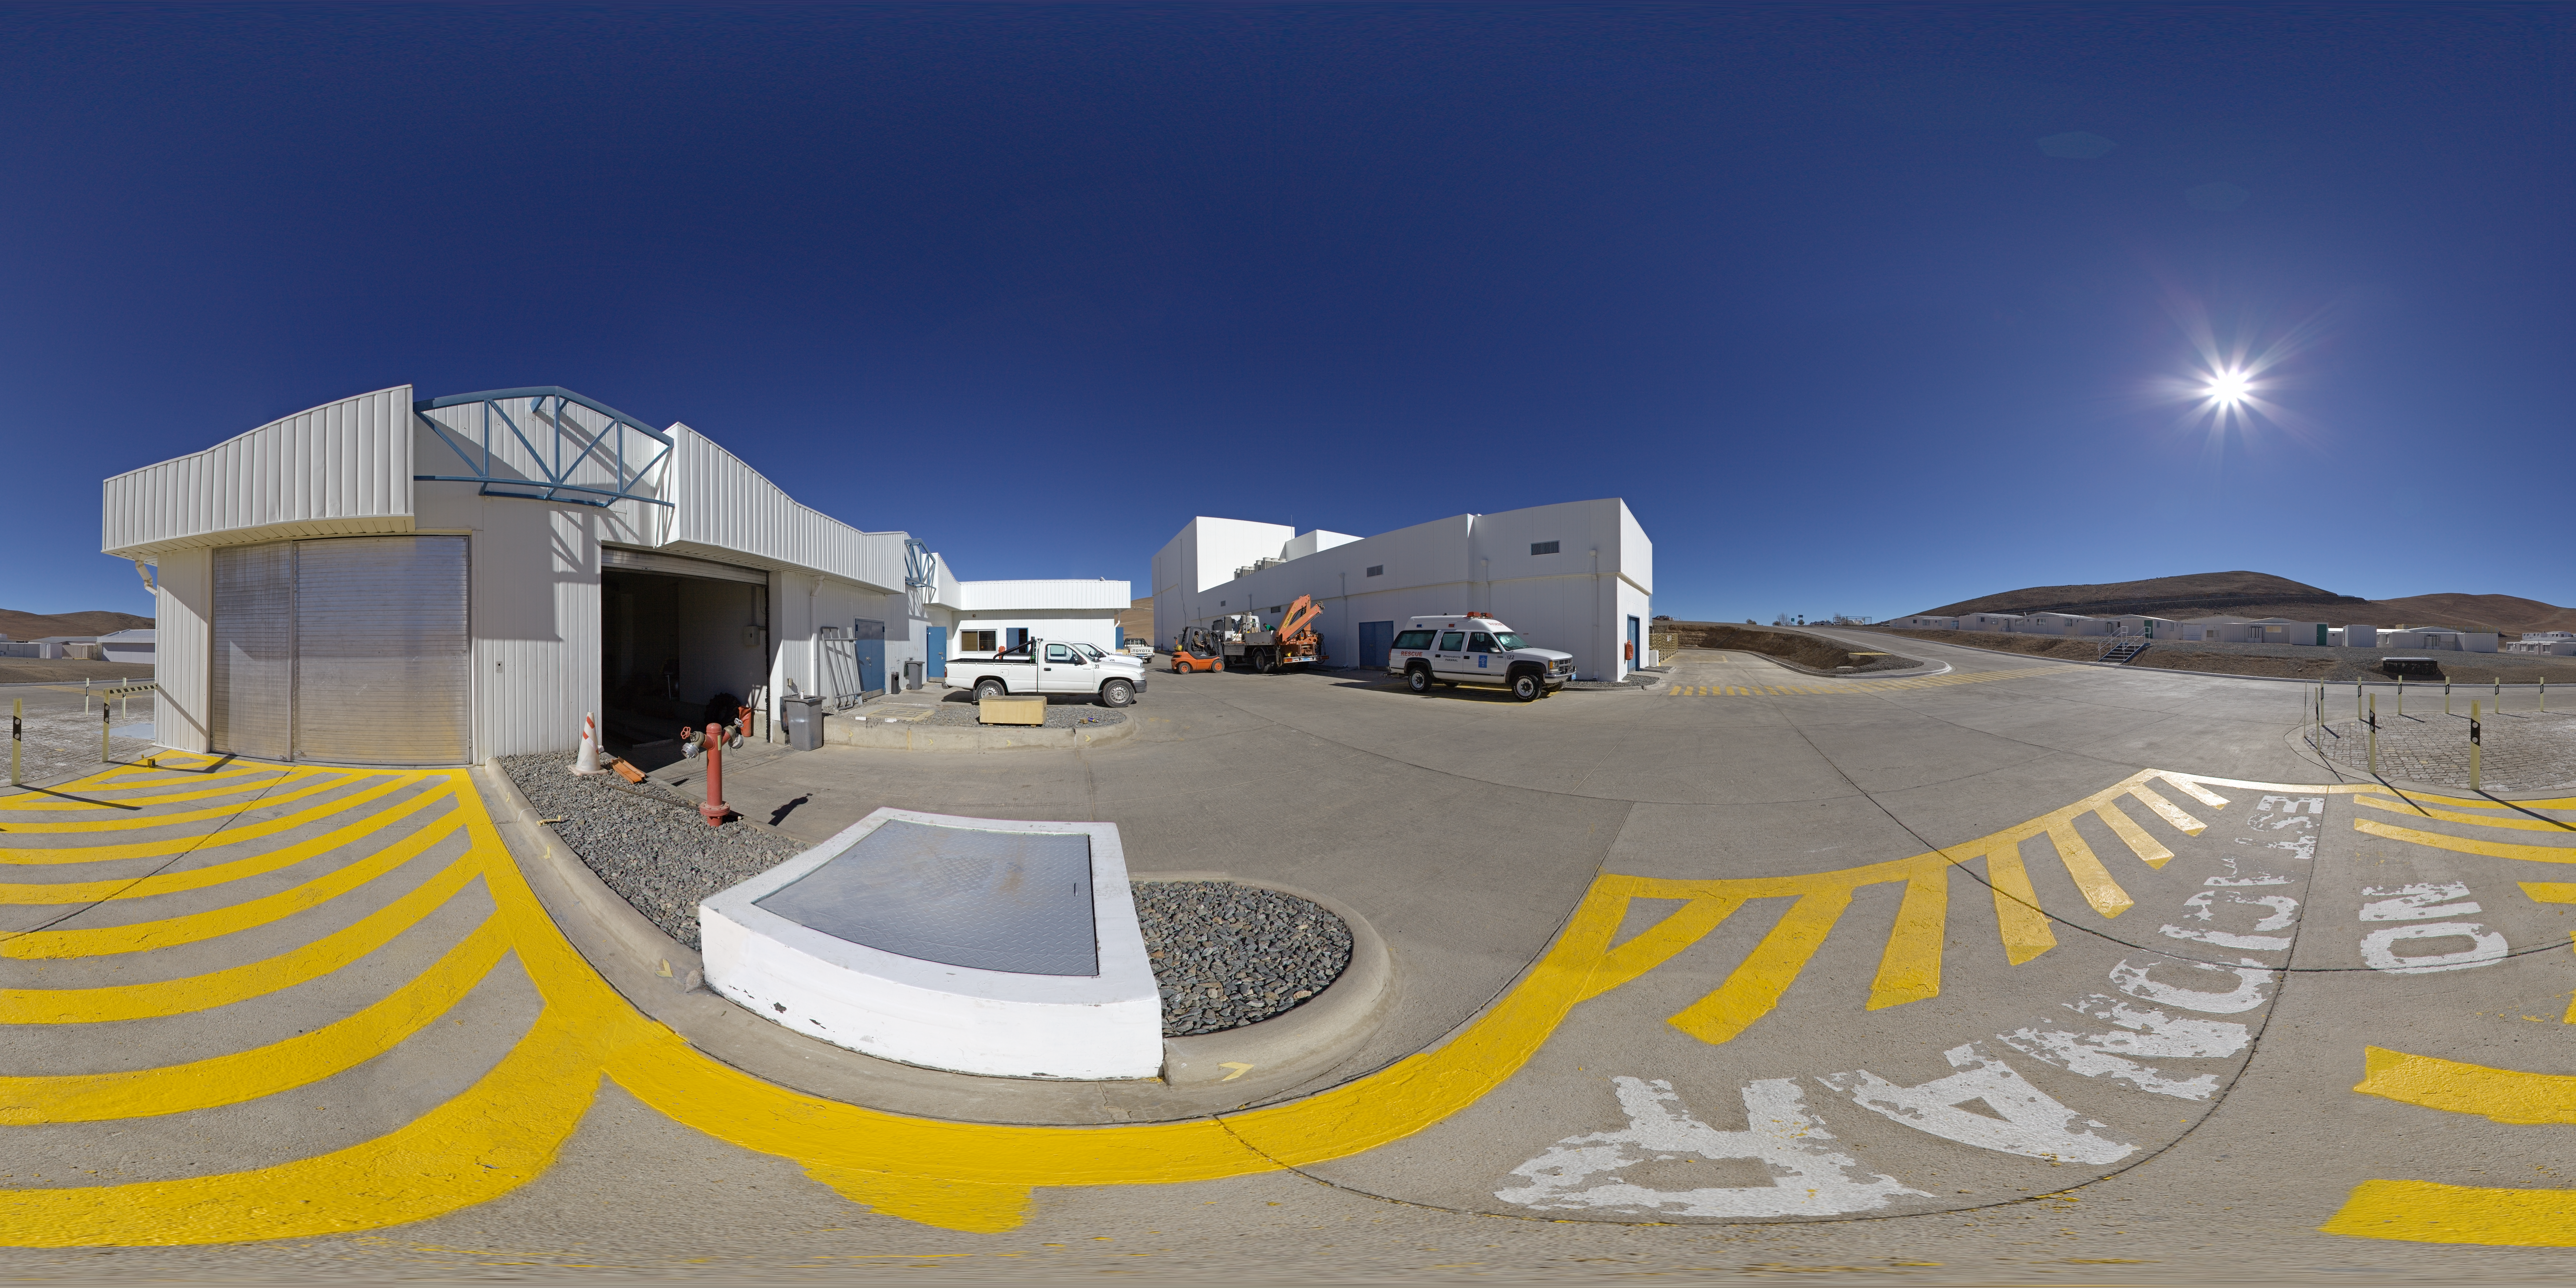

MMB and its surroundings

This 360 degree panorama reveals the surroundings of the Mirror Maintenance Building, at Paranal Observatory.

Credit: ESO